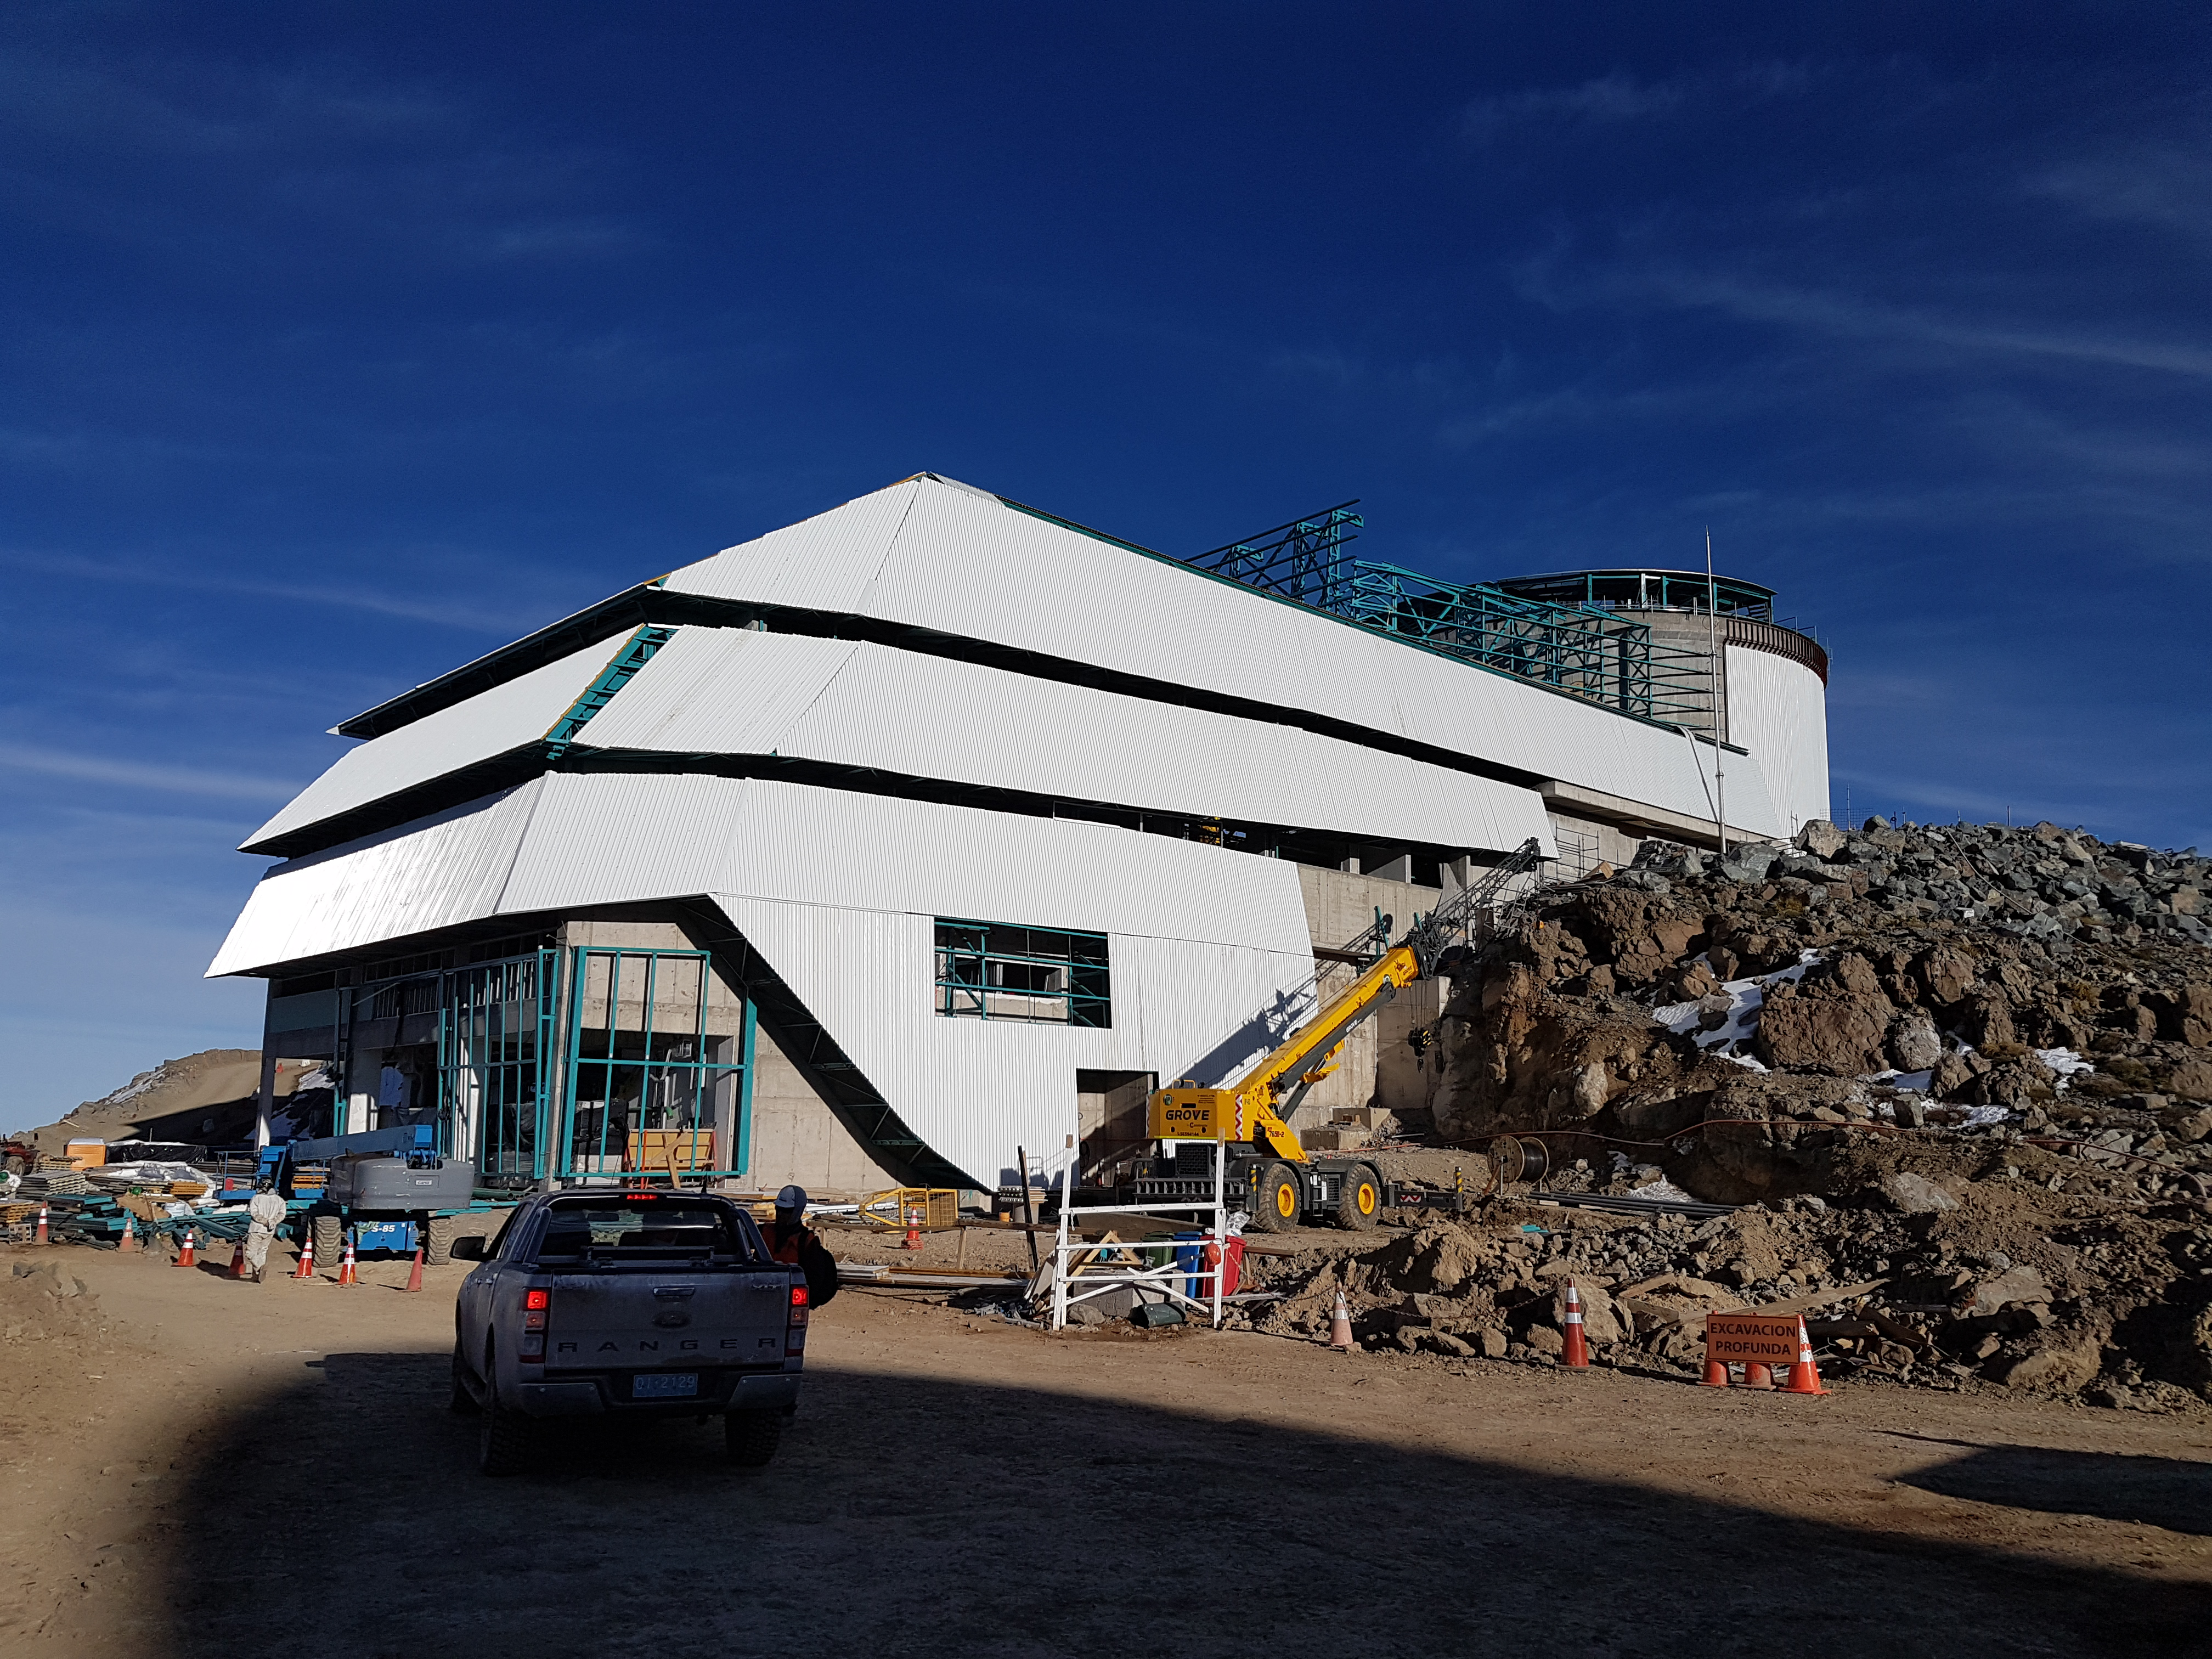

rubin-20170822-093059

Current state of construction status on August 22, 2017

Credit: Rubin Observatory/NSF/AURA